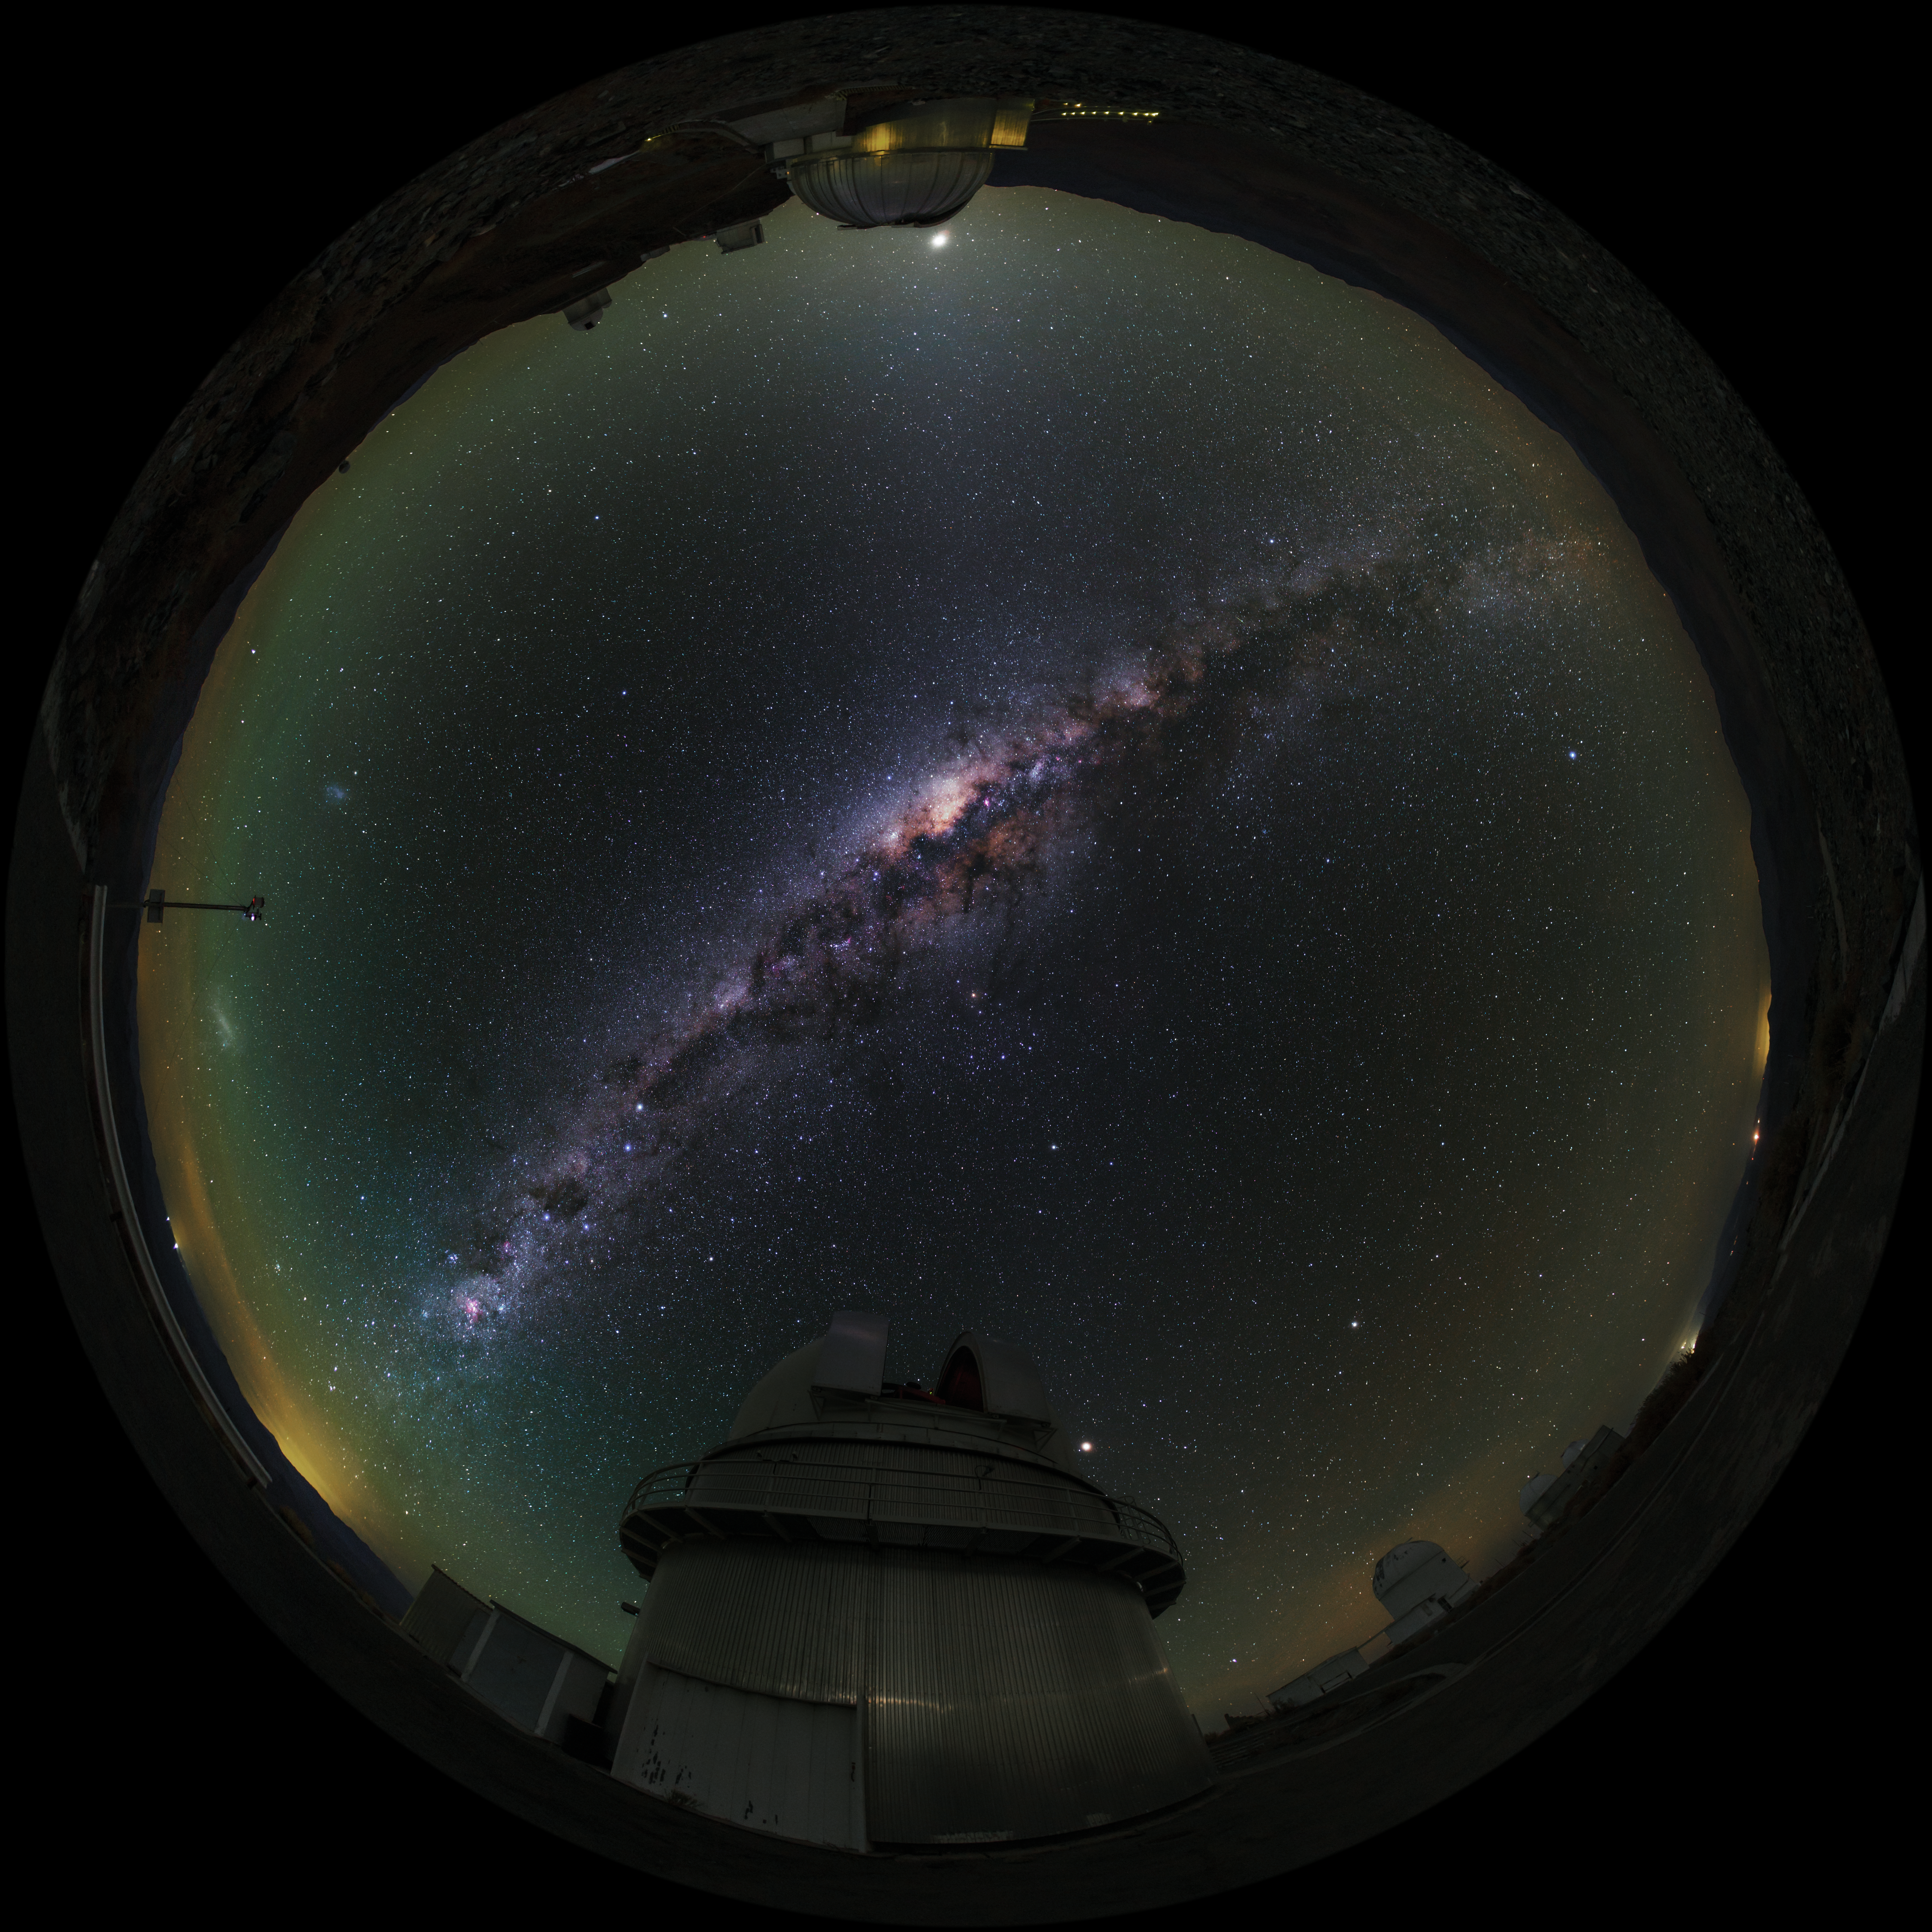

Fish-eye view of La Silla telescopes shown in UHD

A fulldome/fish-eye view of La Silla Observatory showing a number of telescopes around the site, many used by ESO Member States for targeted projects. Taken during the ESO Ultra HD Expedition. In centre view (at about 6 o'clock) is the Danish 1.54-metre telescope. Shown also are the 3.58-metre New Technology Telescope (NTT) and the ESO 3.6-metre telescope (at about 11 o'clock), as well as the MPG/ESO 2.2-metre telescope (at about 12 o'clock). The Milky Way stretches overhead in all its brilliance.

Credit: ESO/B. Tafreshi